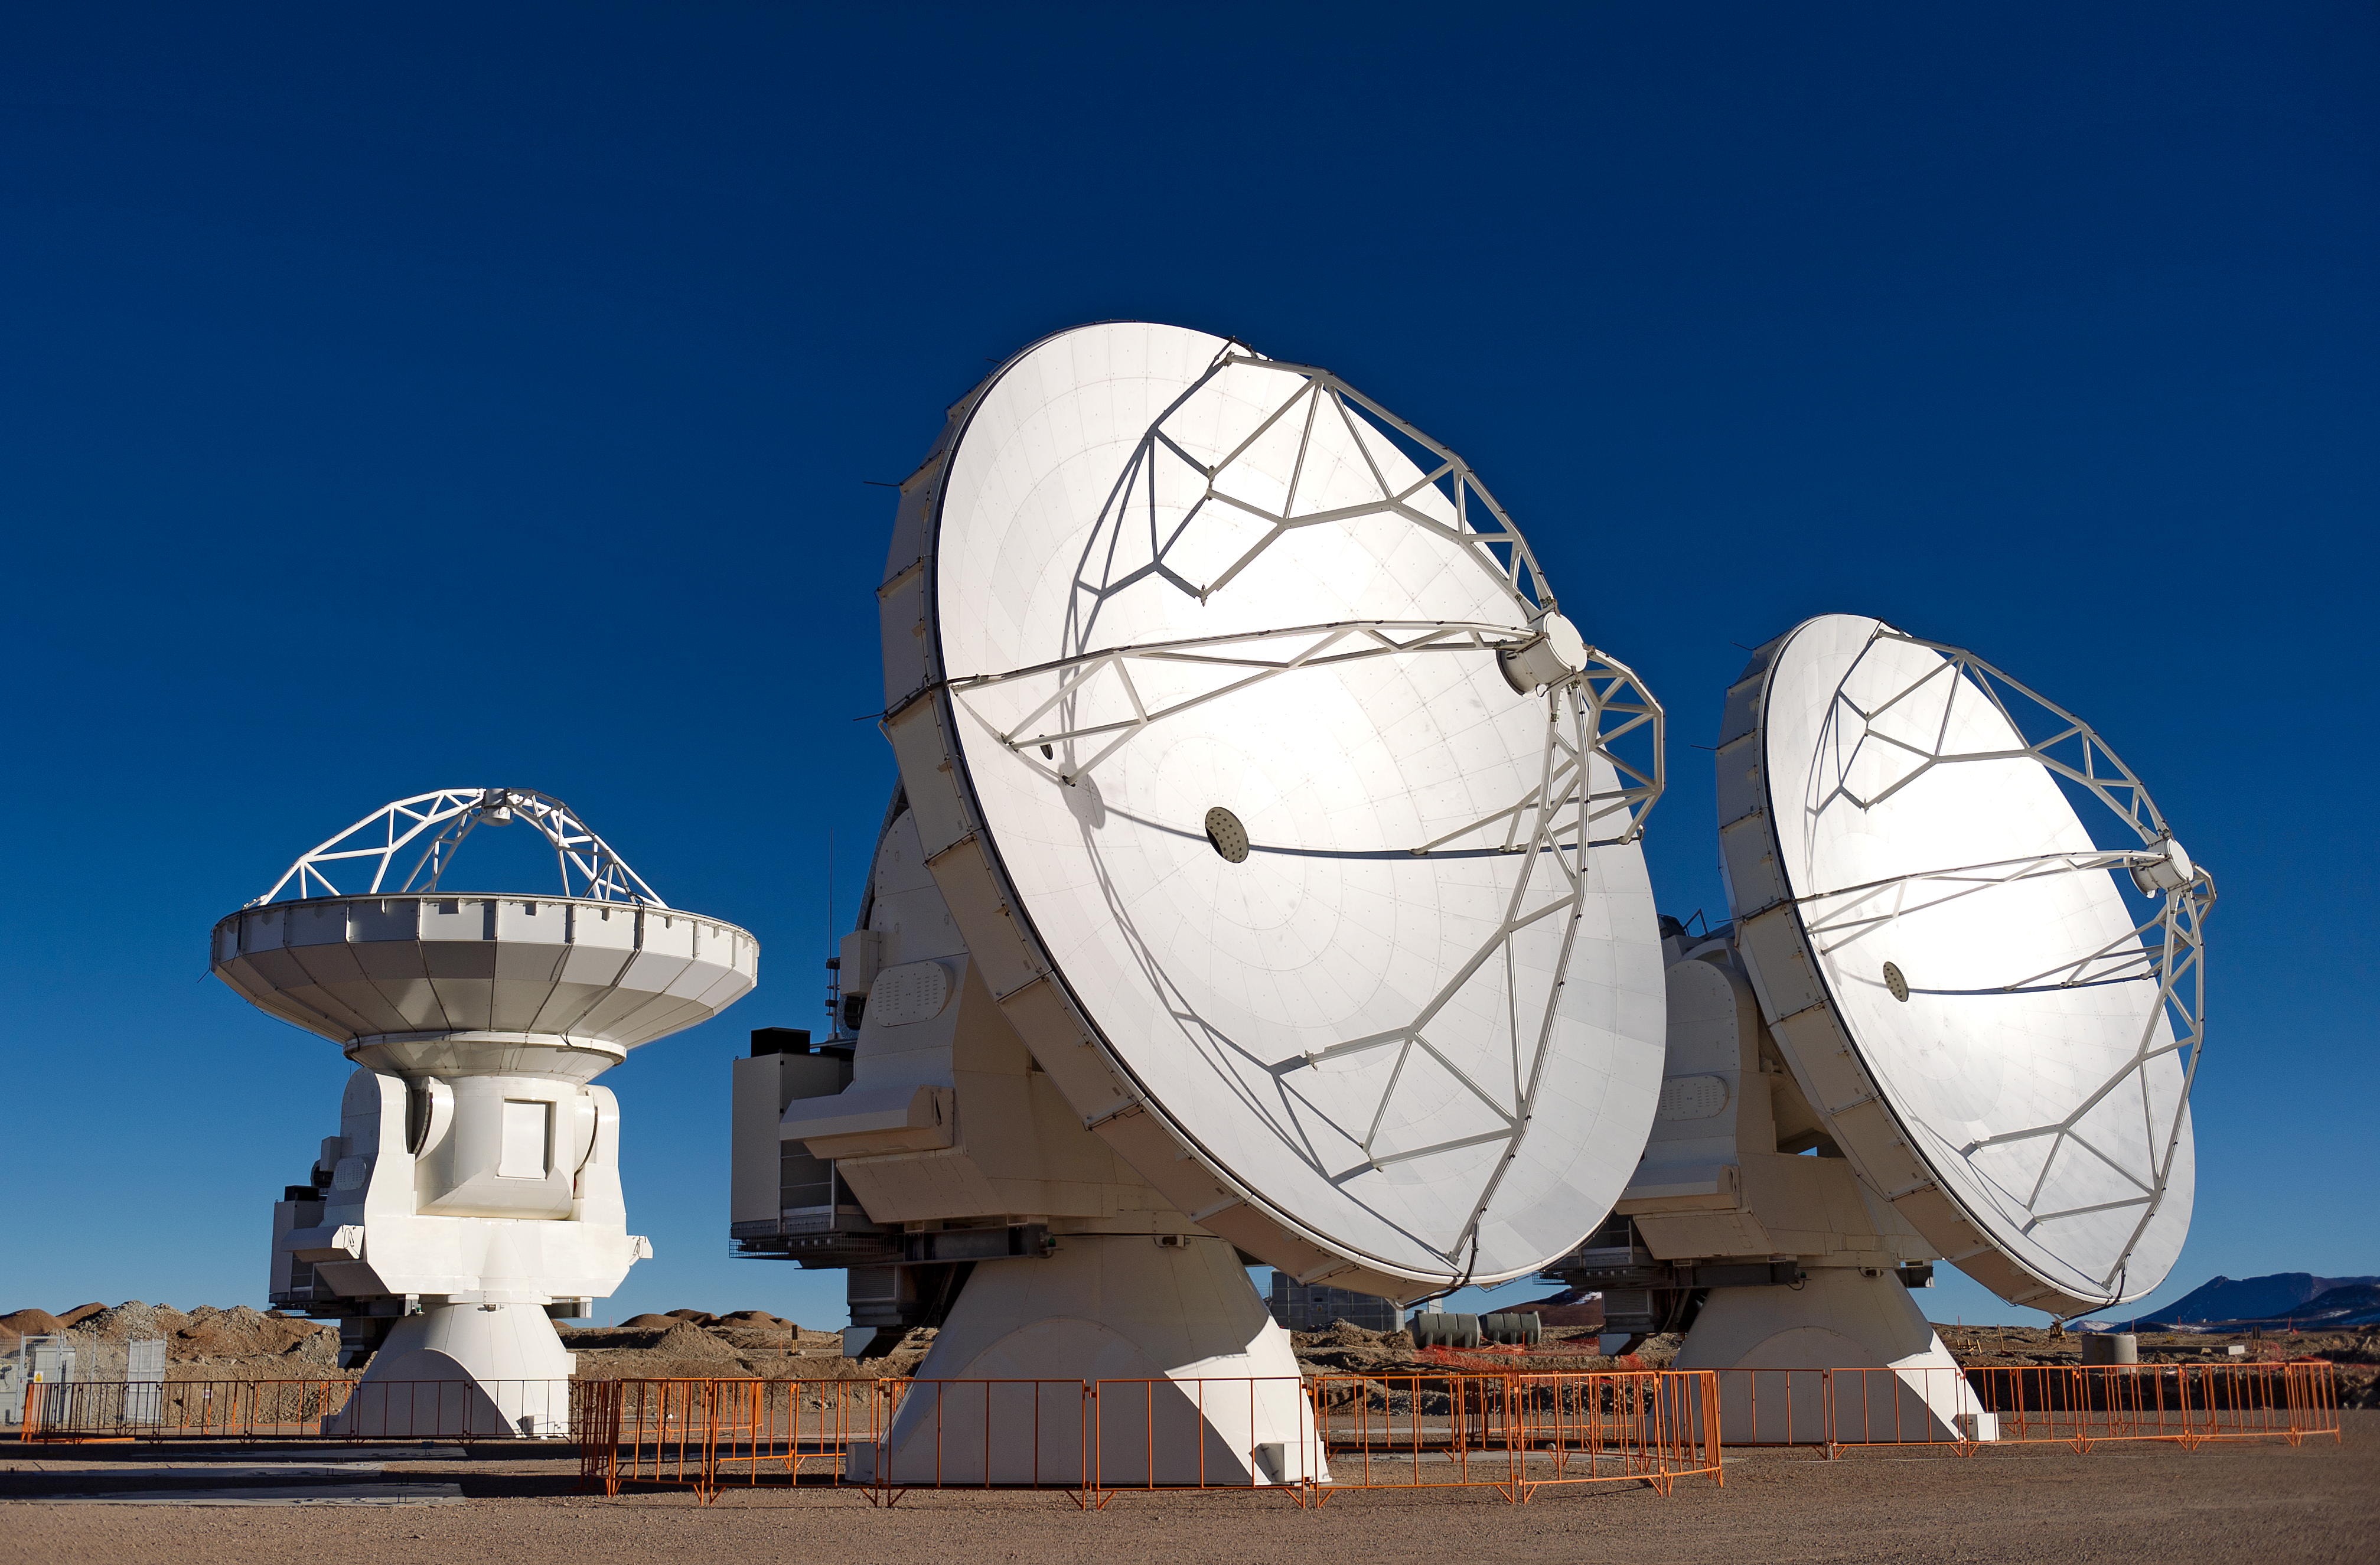

Four ALMA antennas on the Chajnantor plain

Four of the first ALMA antennas at the Array Operations Site (AOS), where they are being tested as part of the ongoing Commissioning and Science Verification process. The AOS is located at 5000 metres altitude on the Chajnantor plateau, about 50 km away from San Pedro de Atacama, in the II Region of Chile. The 66 ALMA antennas will be spread across the desert plateau over distances from 200 metres to 16 kilometres, which will give ALMA a powerful variable "zoom". This picture was taken in June 2010. ALMA, the Atacama Large Millimeter/submillimeter Array, is the largest astronomical project in existence and is a truly global partnership between the scientific communities of East Asia, Europe and North America with Chile. ESO is the European partner in ALMA.

Credit: ESO/José Francisco Salgado (josefrancisco.org)